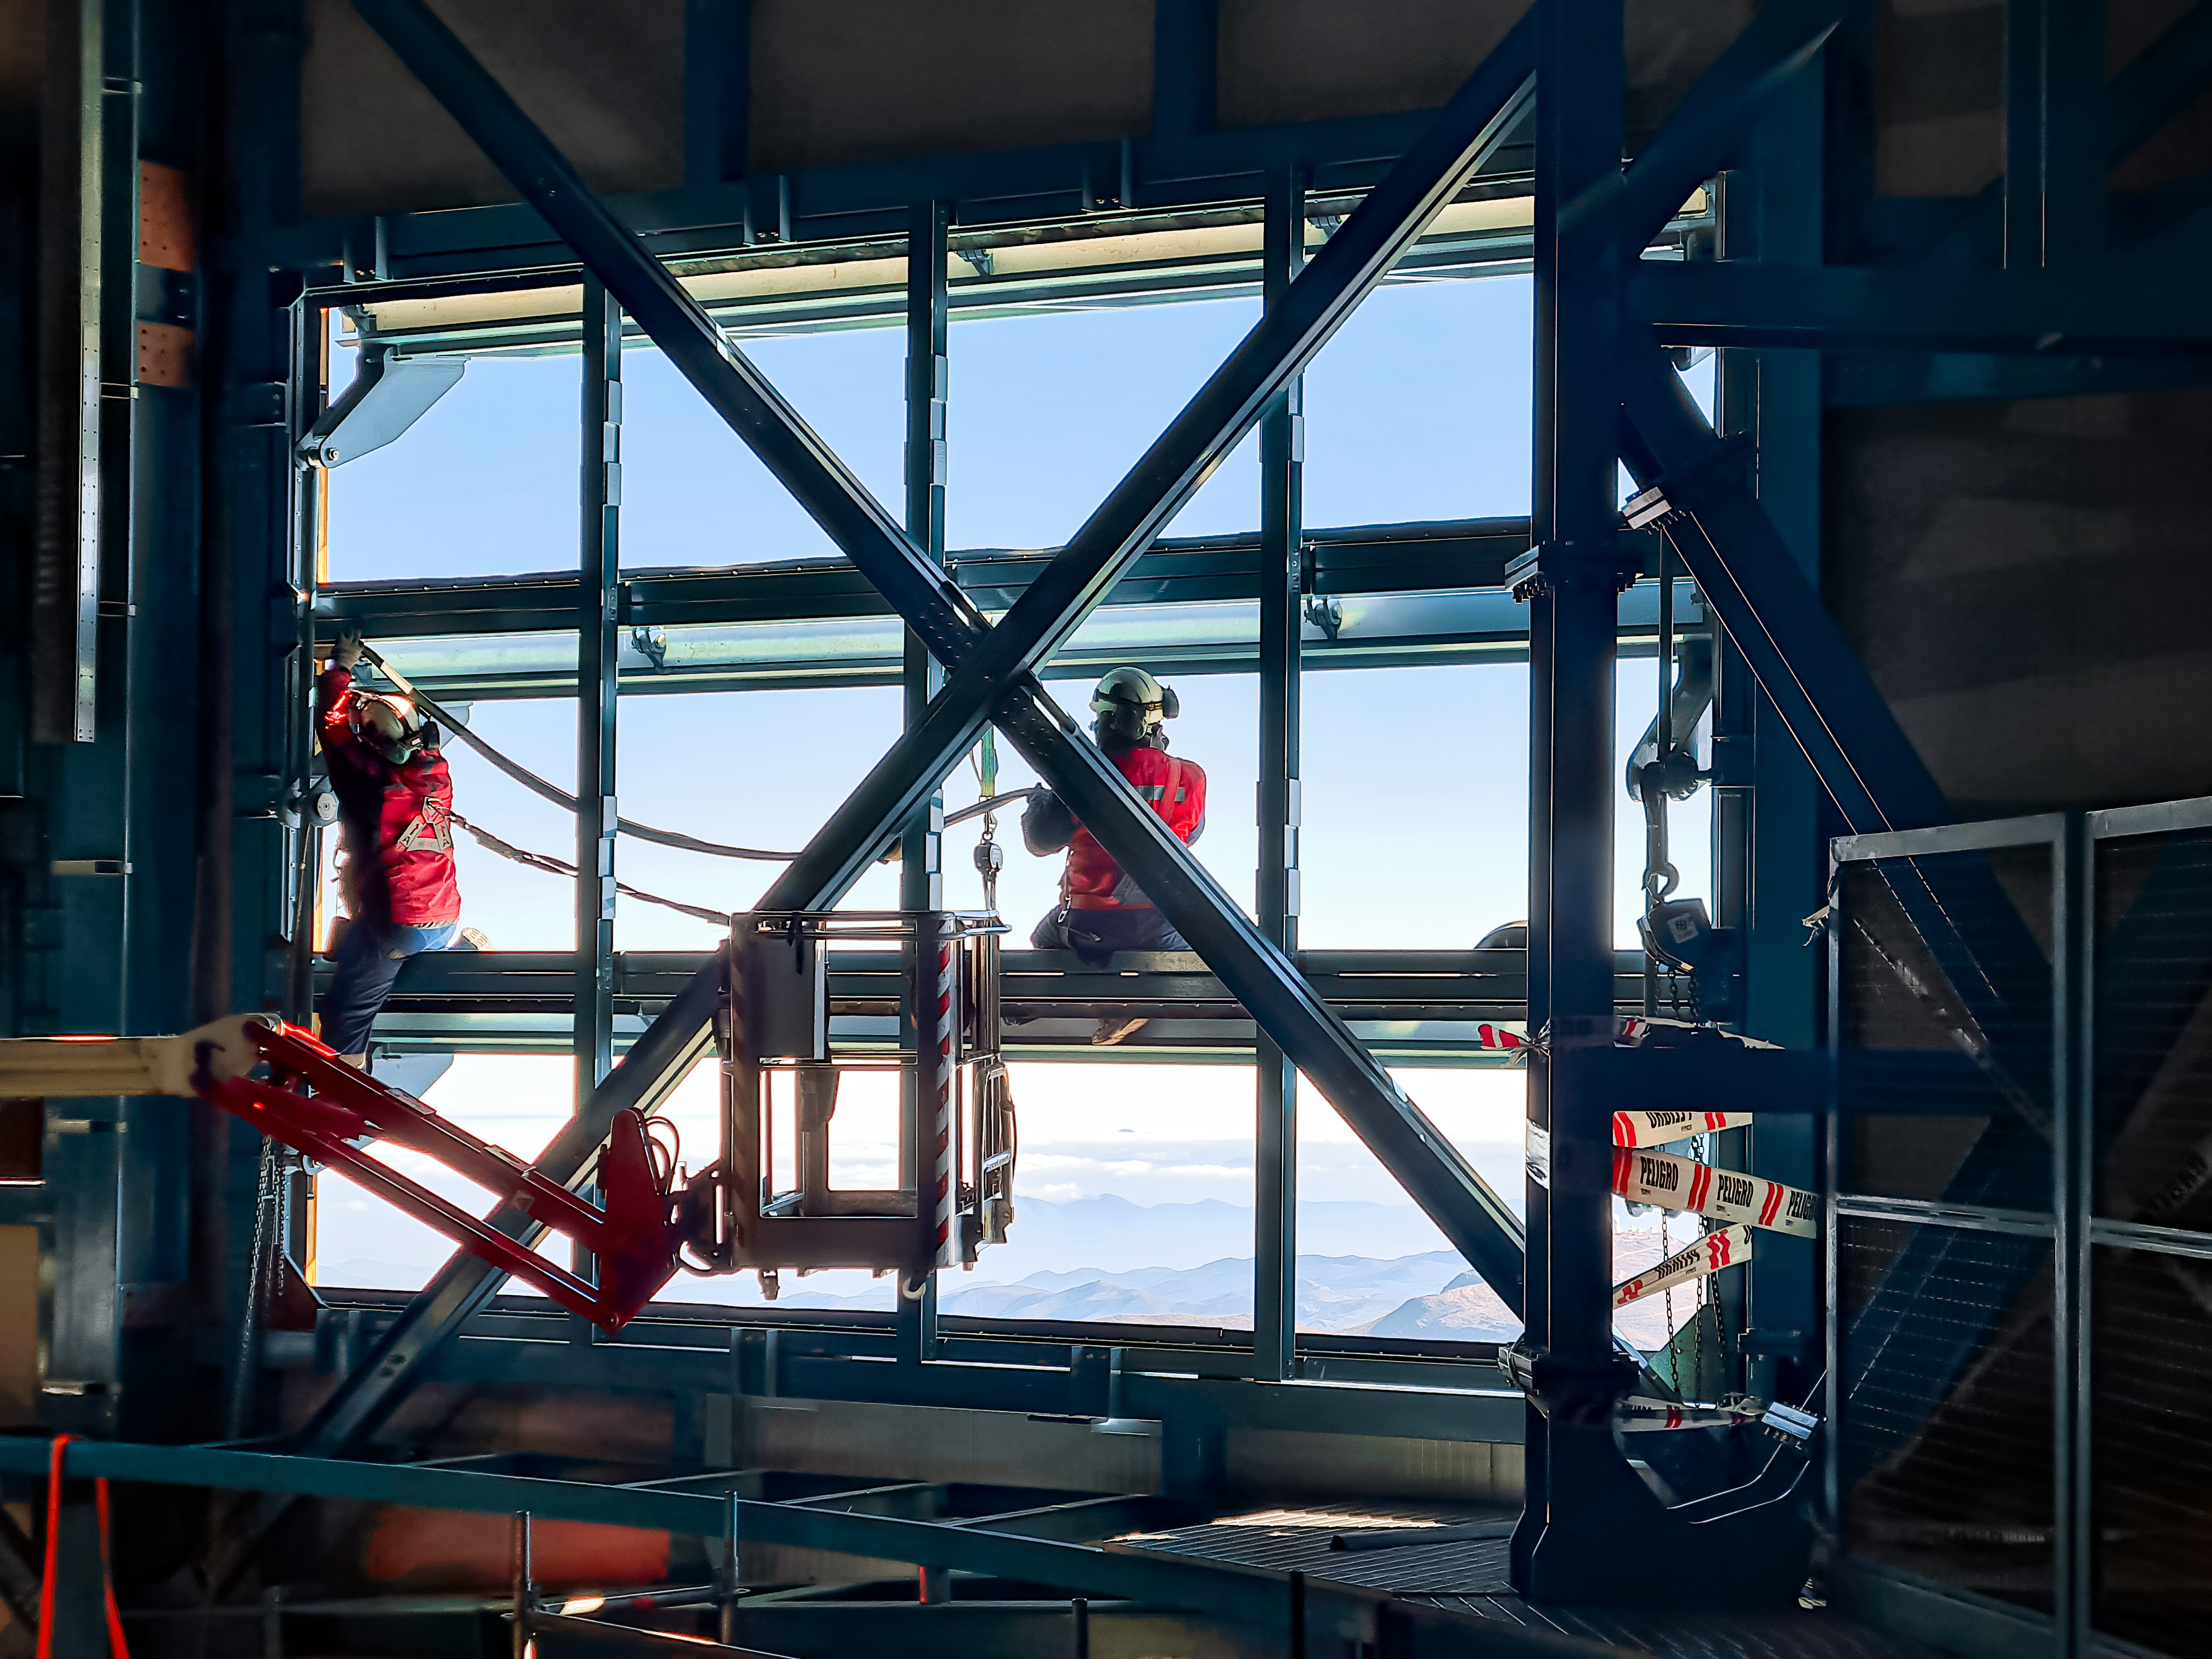

Work on the inside of the Vera C. Rubin Observatory dome

Work taking place on the inside of the Vera C. Rubin Observatory dome in July 2021.

Credit: Rubin Observatory/NSF/AURA